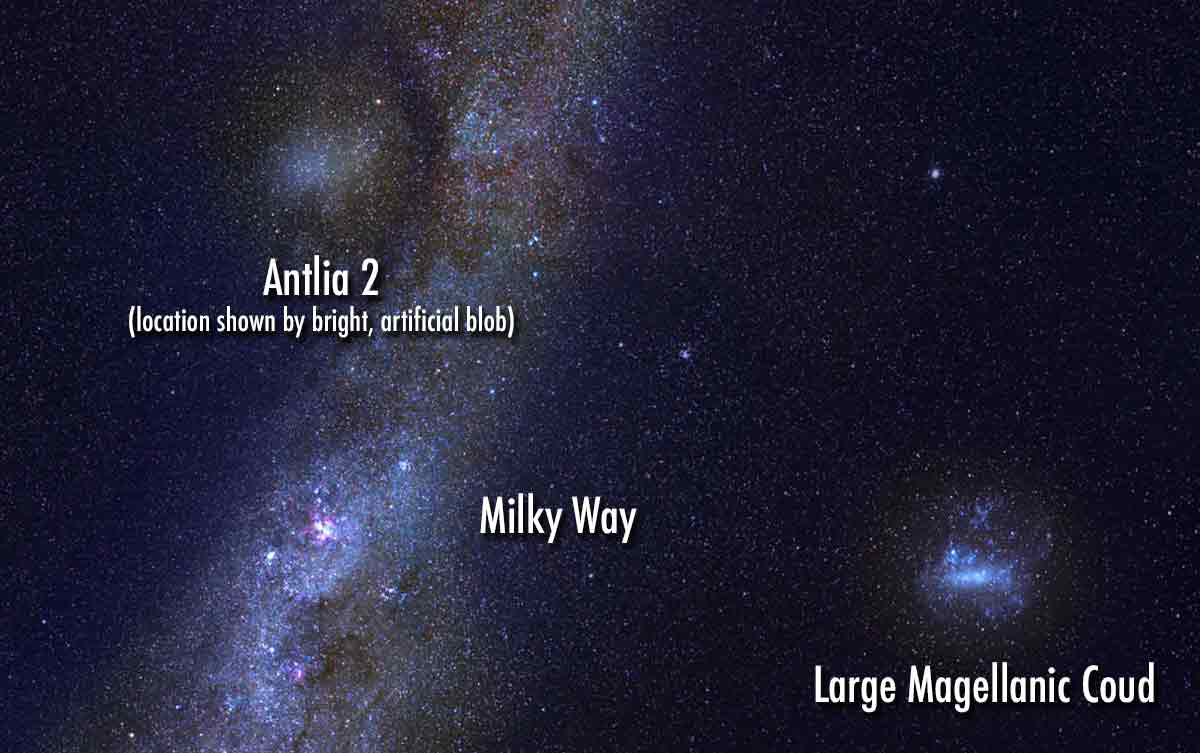

Ghostly Backyard Giant Plays Hide-and-Seek

Astronomers have discovered a large, extremely diffuse galaxy companion to the Milky Way. As big as the Large Magellanic Cloud but 10,000 times fainter, the galaxy has eluded us until now because of its faint, “ghostly” appearance and its hiding place behind the disk of the Milky Way. The discovery was made with the Gaia satellite and archival data from DECam on the CTIO Blanco telescope. Astronomers want to know: is this galaxy an oddball?...or one of many “ghostly” companions yet to be found?

Credit: G. Torrealba/Academia Sinica, Taiwan; V. Belokurov/Cambridge, UK & CCA, New York, US; based on an image by S. Brunie/ESO